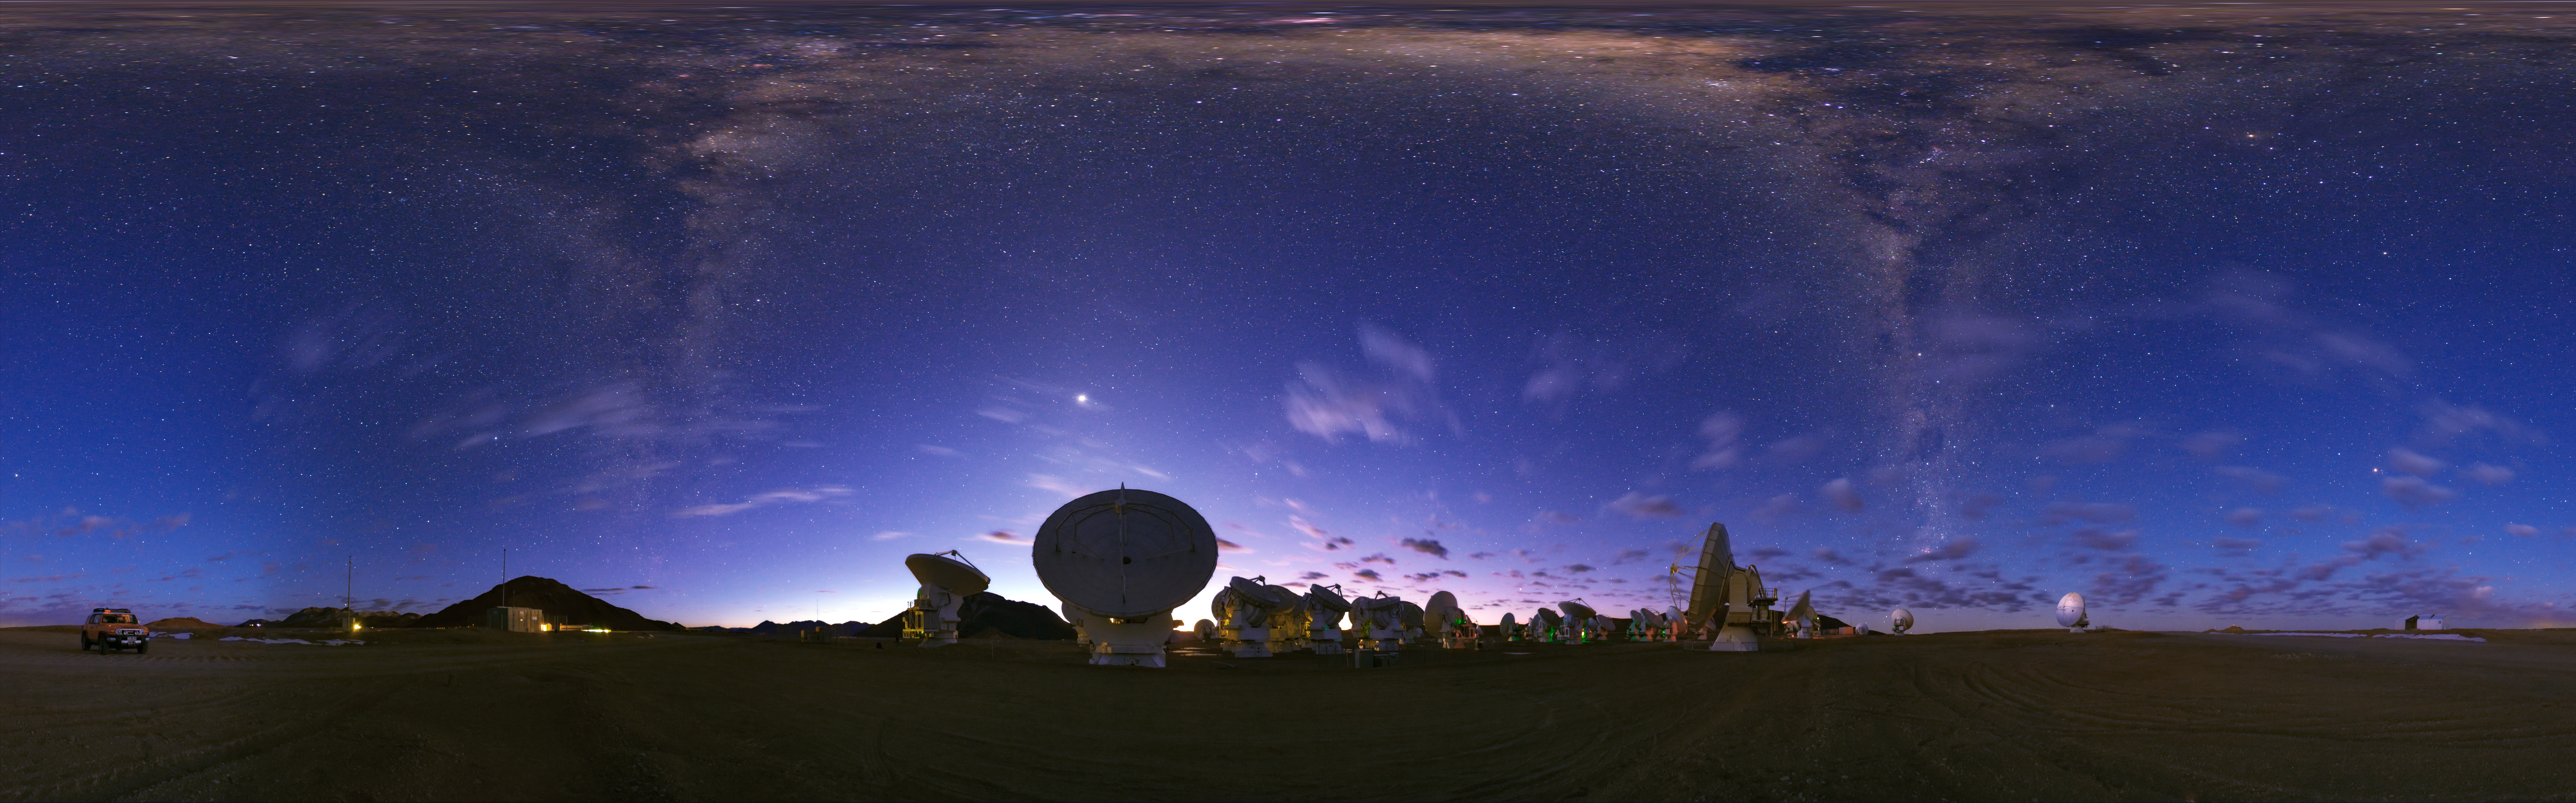

Panorama view of ALMA

An equirectangular panorama view of the Atacama Large Millimeter/submillimeter Array (ALMA). Overhead, the Milky Way shines brightly in the centre. Taken during the ESO Ultra HD Expedition.

Credit: ESO/B. Tafreshi (twanight.org)